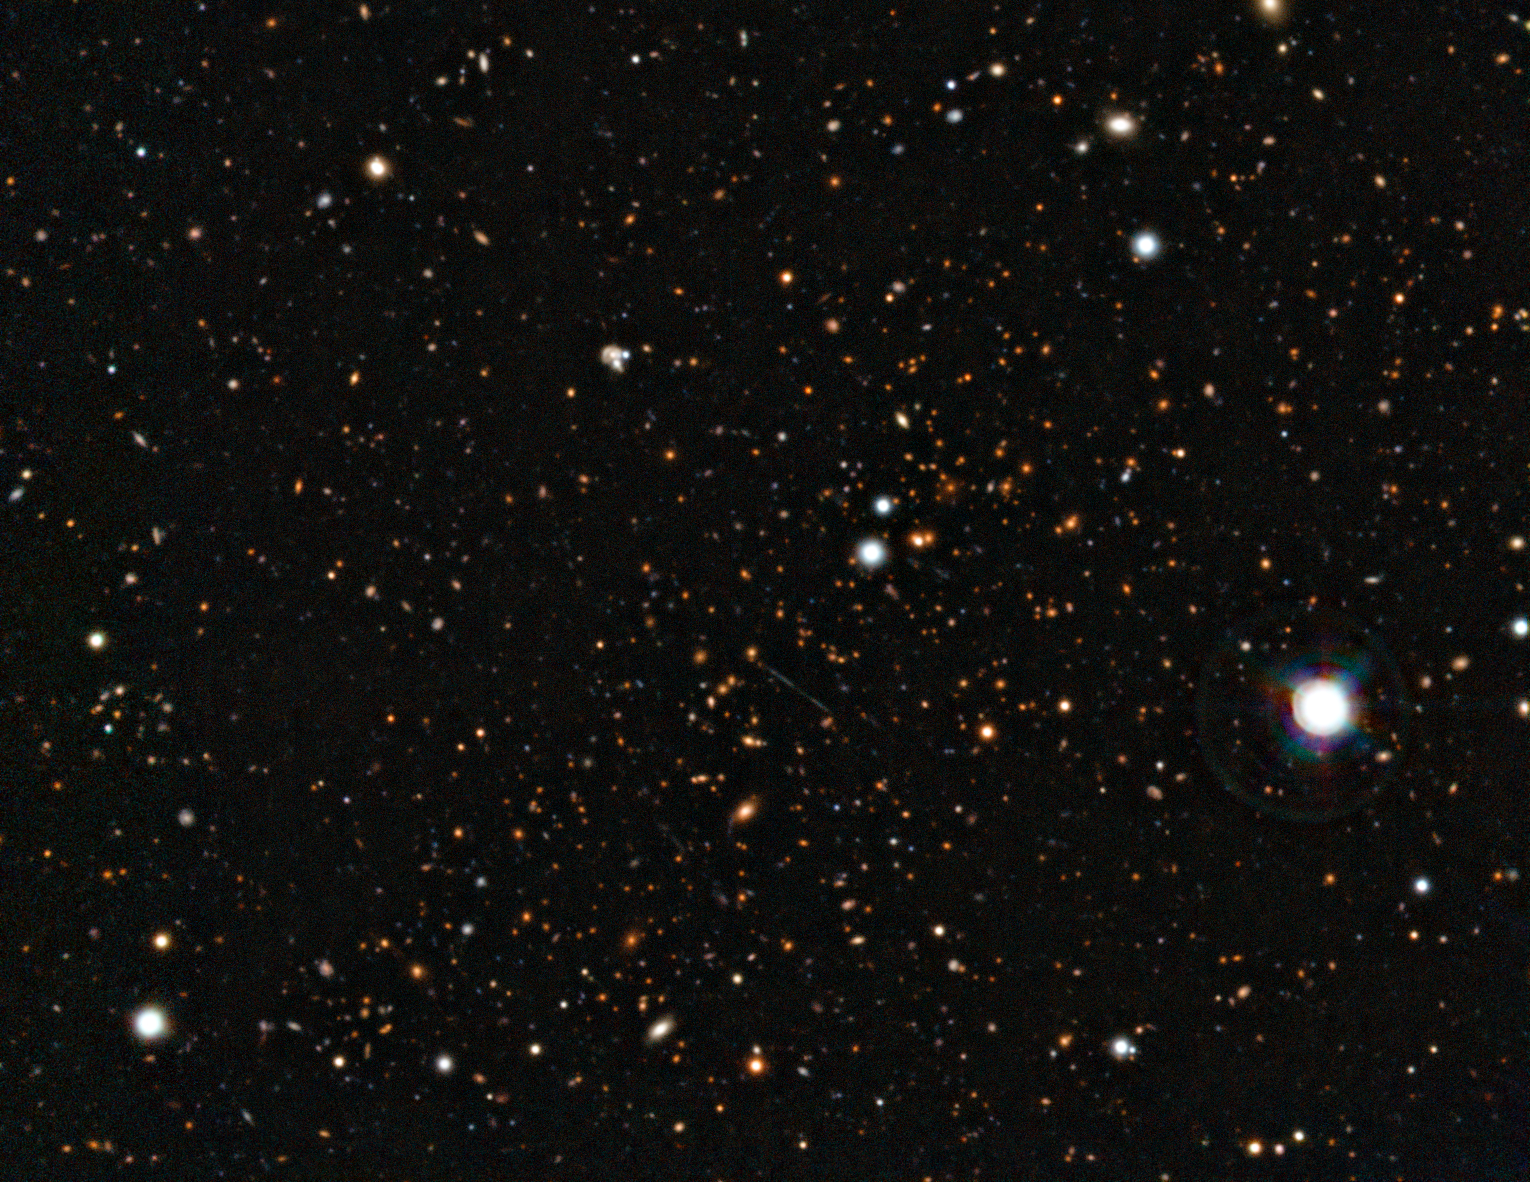

El Gordo: a massive distant merging galaxy cluster

This picture of the galaxy cluster ACT-CL J0102−4915 combines images taken with ESO’s Very Large Telescope with images from the SOAR Telescope. This newly discovered object has been nicknamed El Gordo — the "big" or "fat one" in Spanish. It consists of two separate galaxy subclusters colliding at several million kilometres per hour, and is so far away that its light has travelled for seven billion years to reach the Earth. The merging cluster appear as a cloud of huge numbers of faint galaxies stretching from the lower left to the upper right of the picture. Close to the centre a pale blue line caused by gravitational lensing of a more distant galaxy can be seen.

Credit: ESO/SOAR